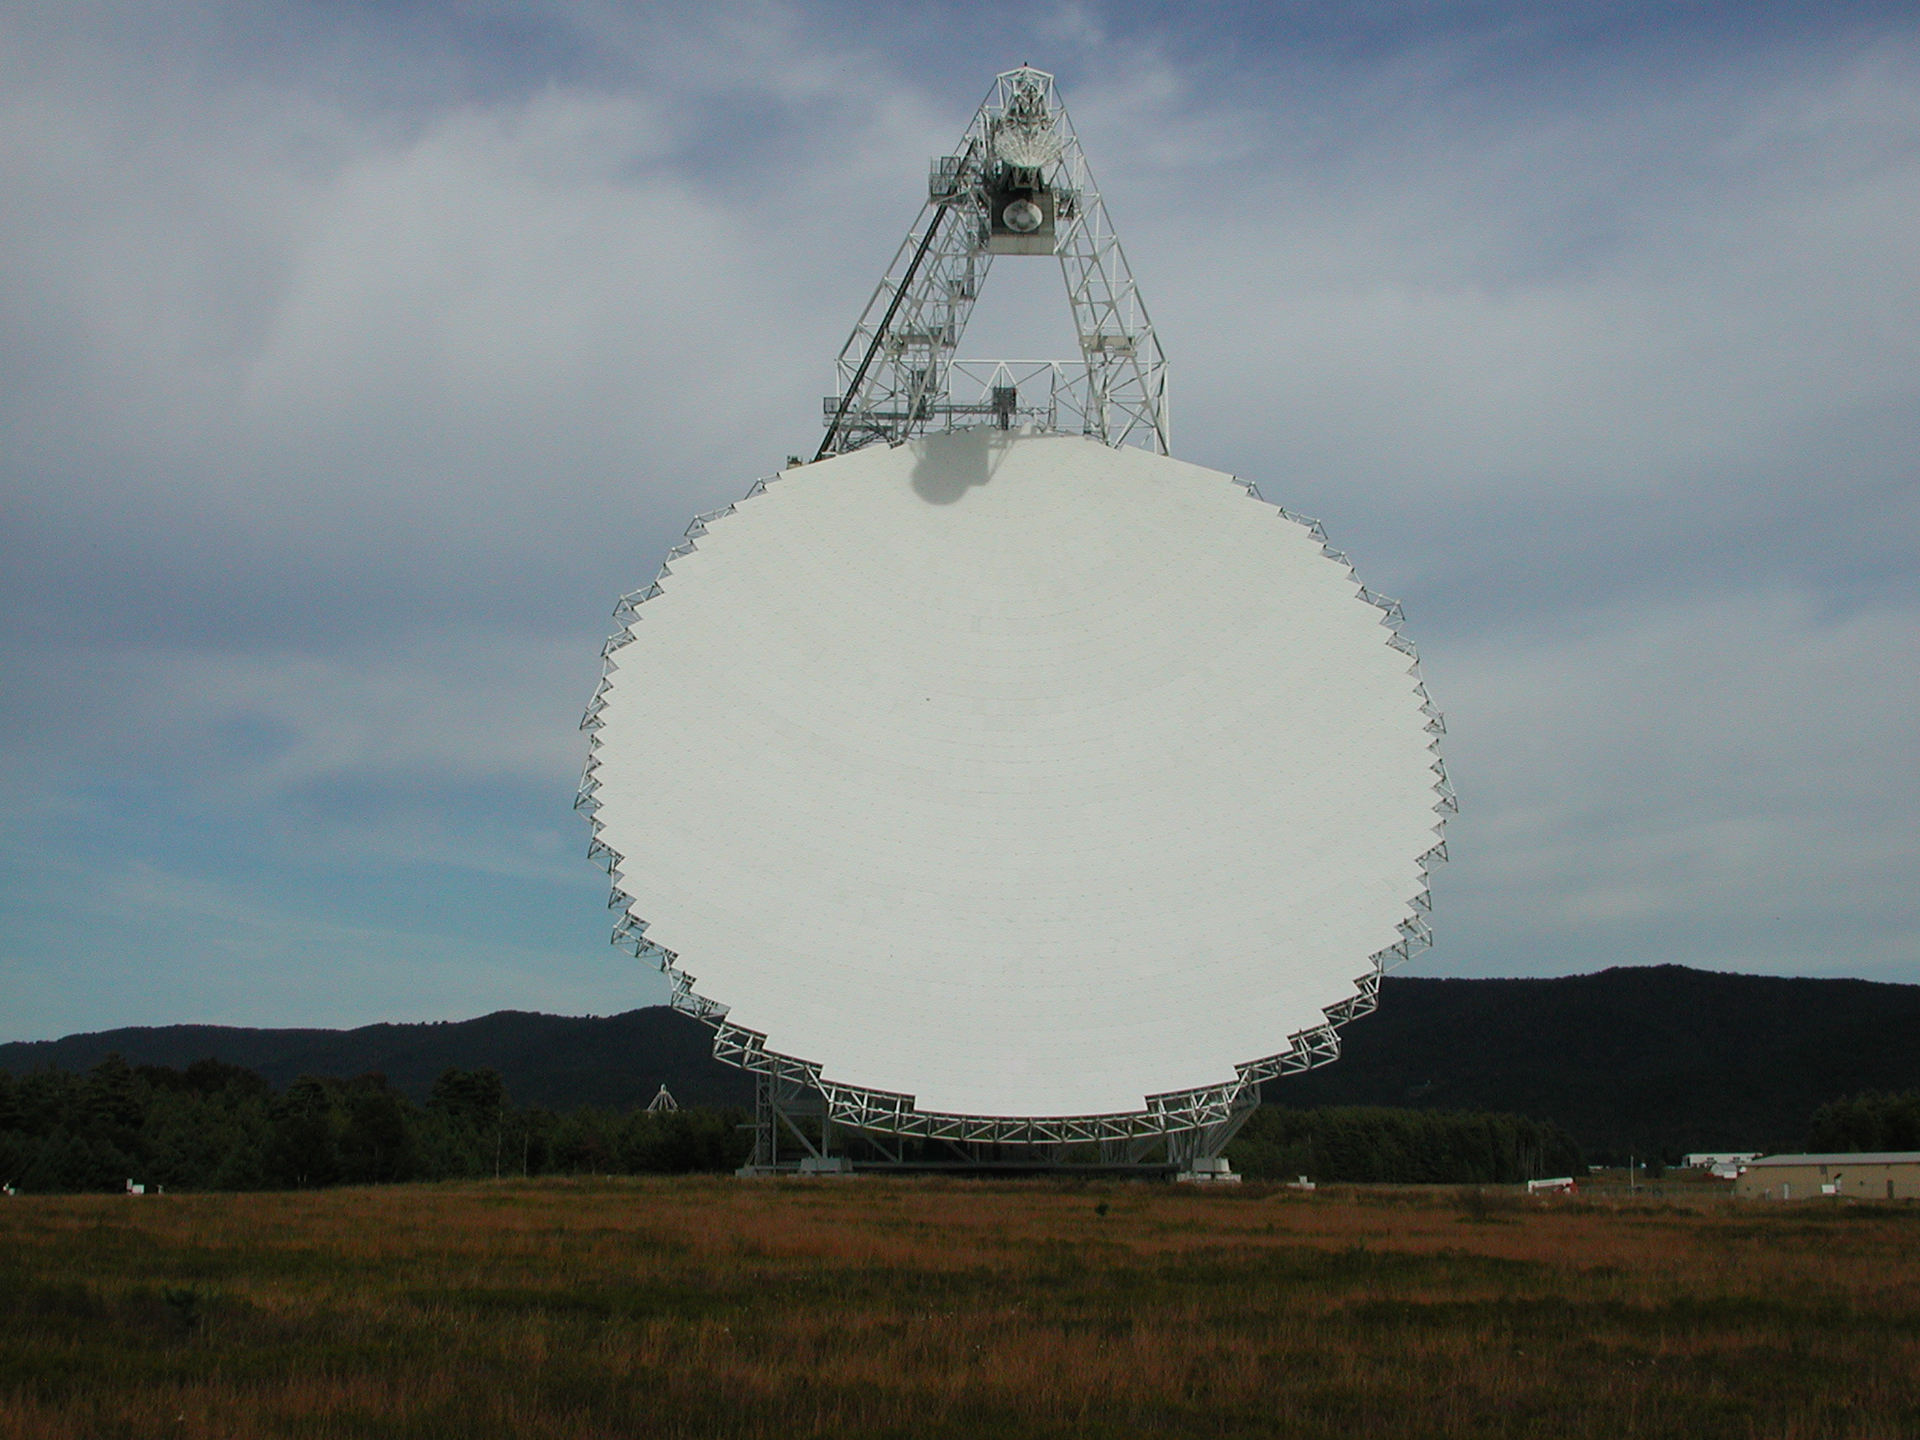

Clear Face of the GBT

The 2.3-acre dish of the Green Bank Telescope is the largest moving object on land. The telescope's unique design places its receivers off the edge, at the top in this photo, to keep them from blocking incoming radio waves from hitting the dish.

Credit: NRAO/AUI/NSF